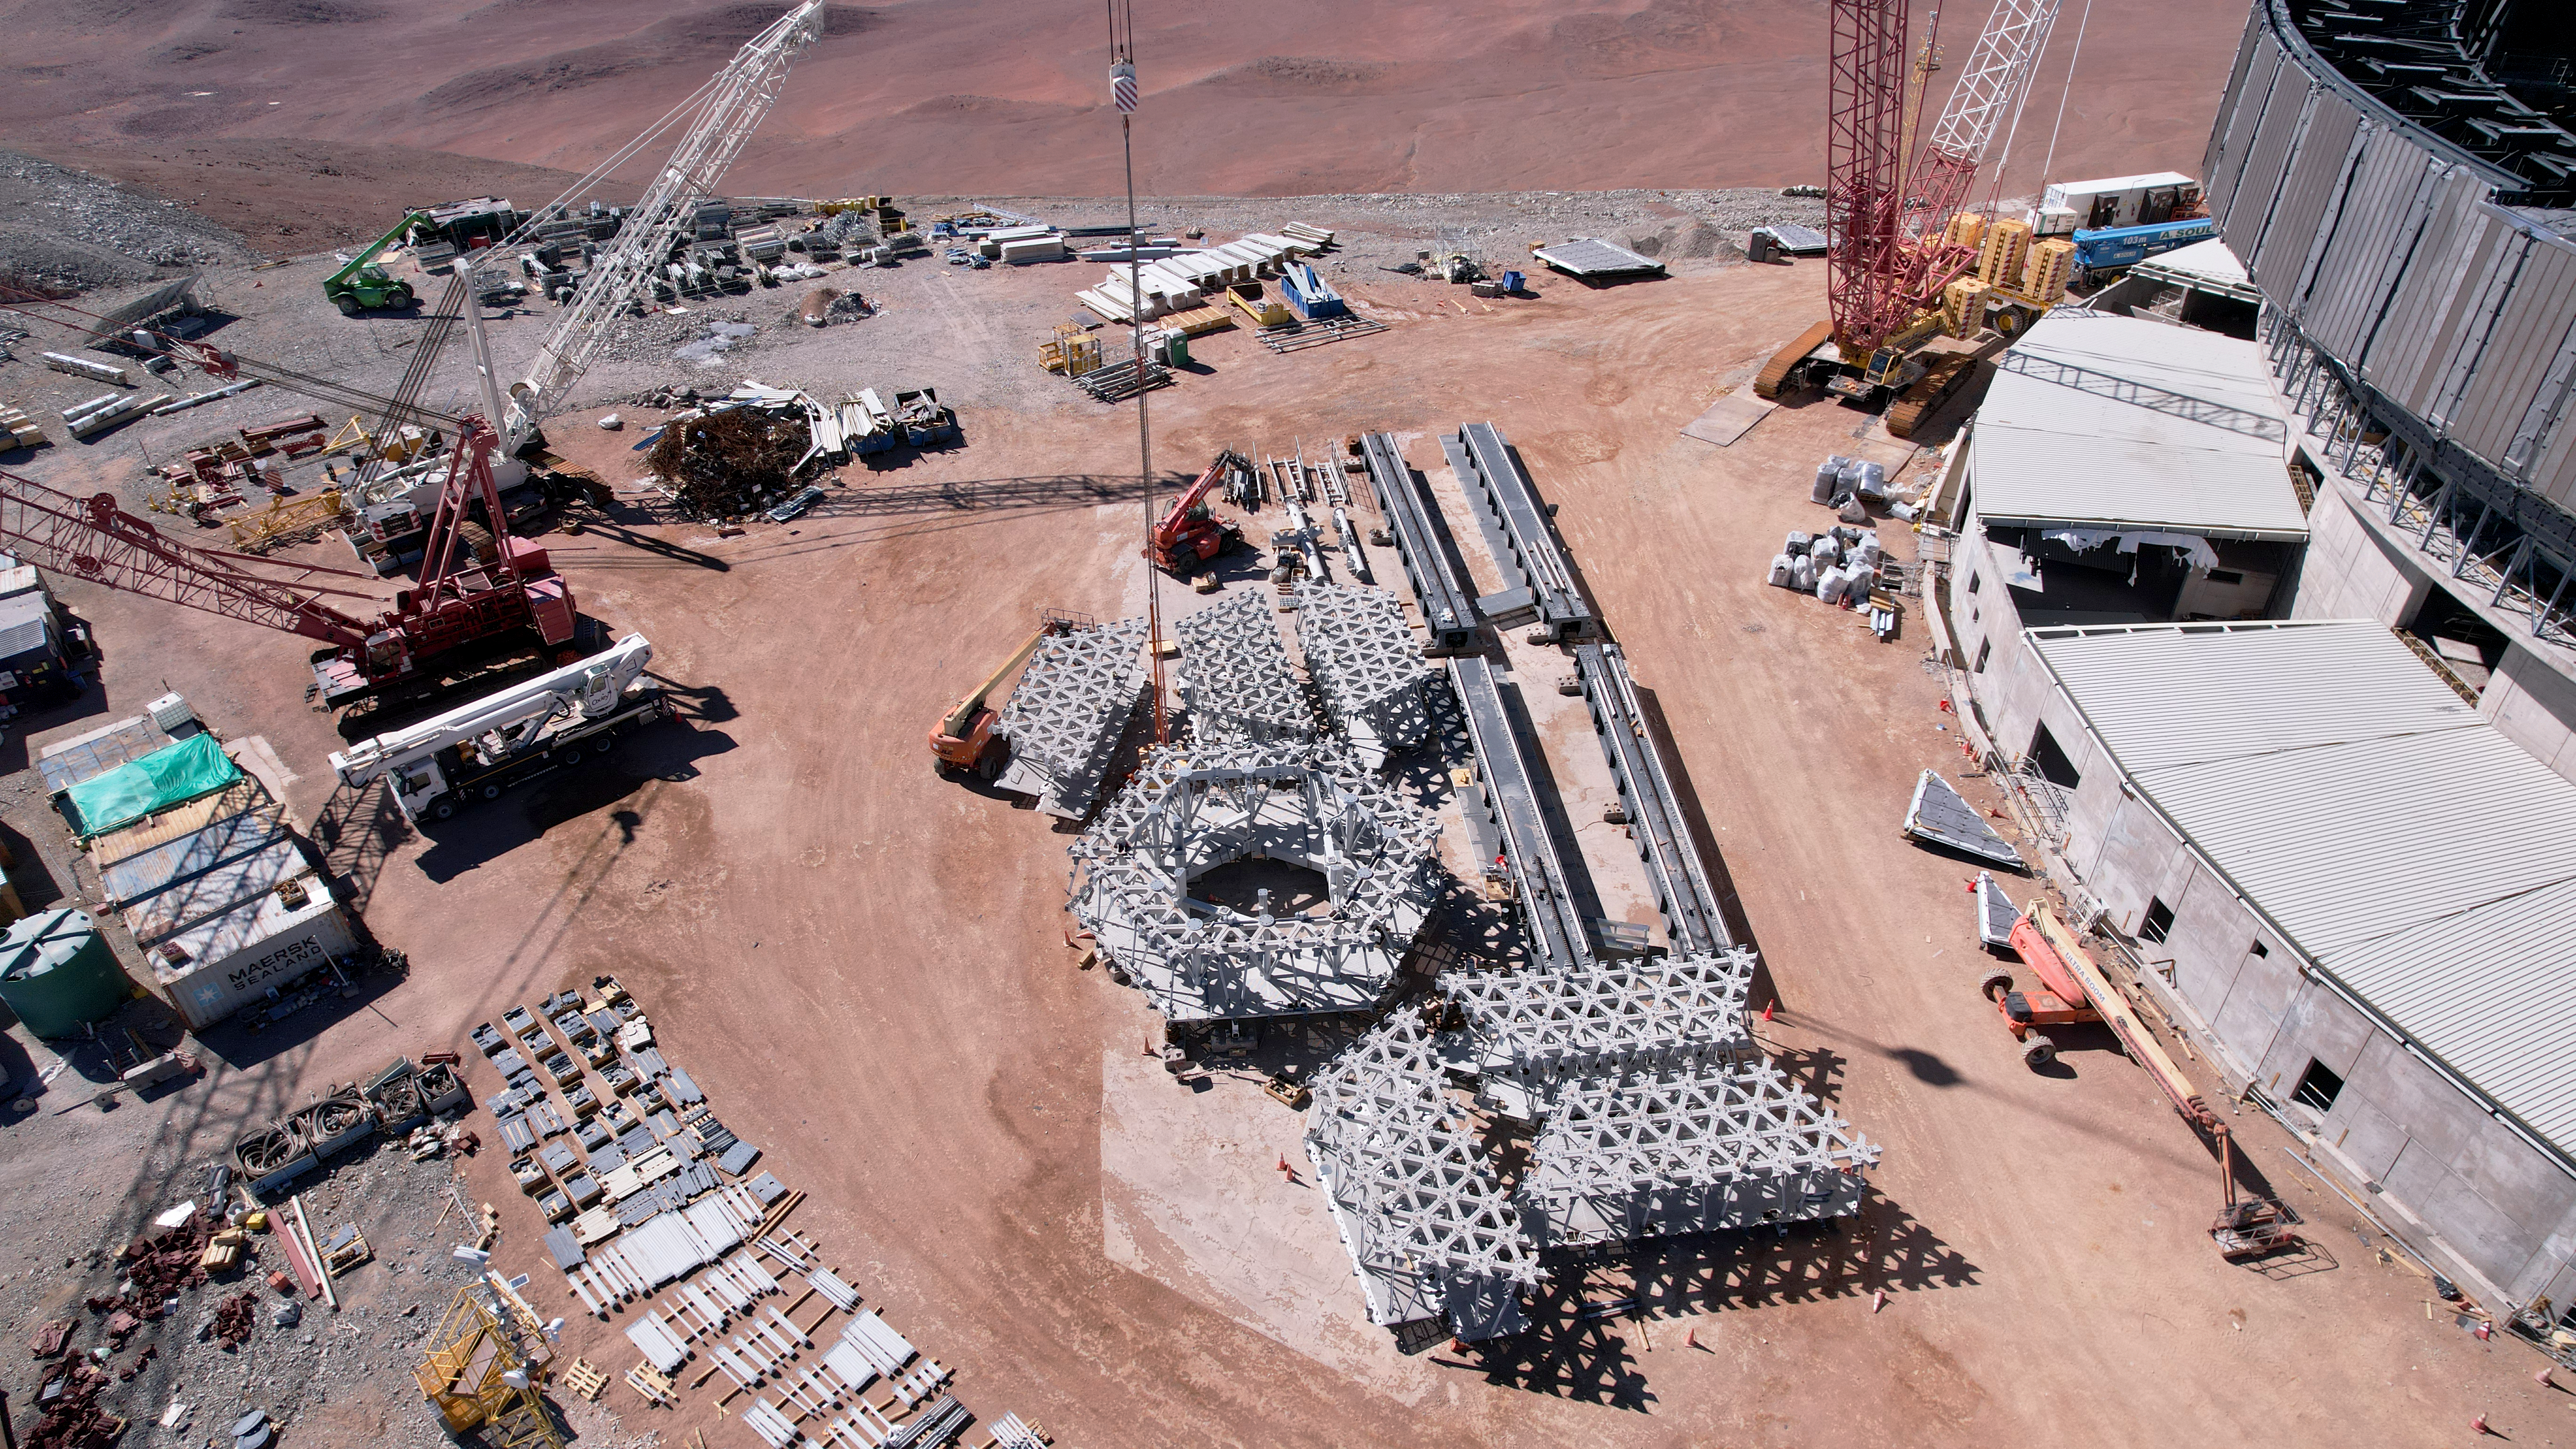

Pieces of the ELT’s M1 cell

This image shows pieces of the support cell that will one day hold the primary mirror, M1, of ESO’s Extremely Large Telescope (ELT), currently under construction on Cerro Armazones in the Chilean Atacama Desert. This white lattice structure has now been moved inside of the ELT’s dome, as shown by the recent drone images from July 2024 linked below.

Credit: ESO/G. Vecchia